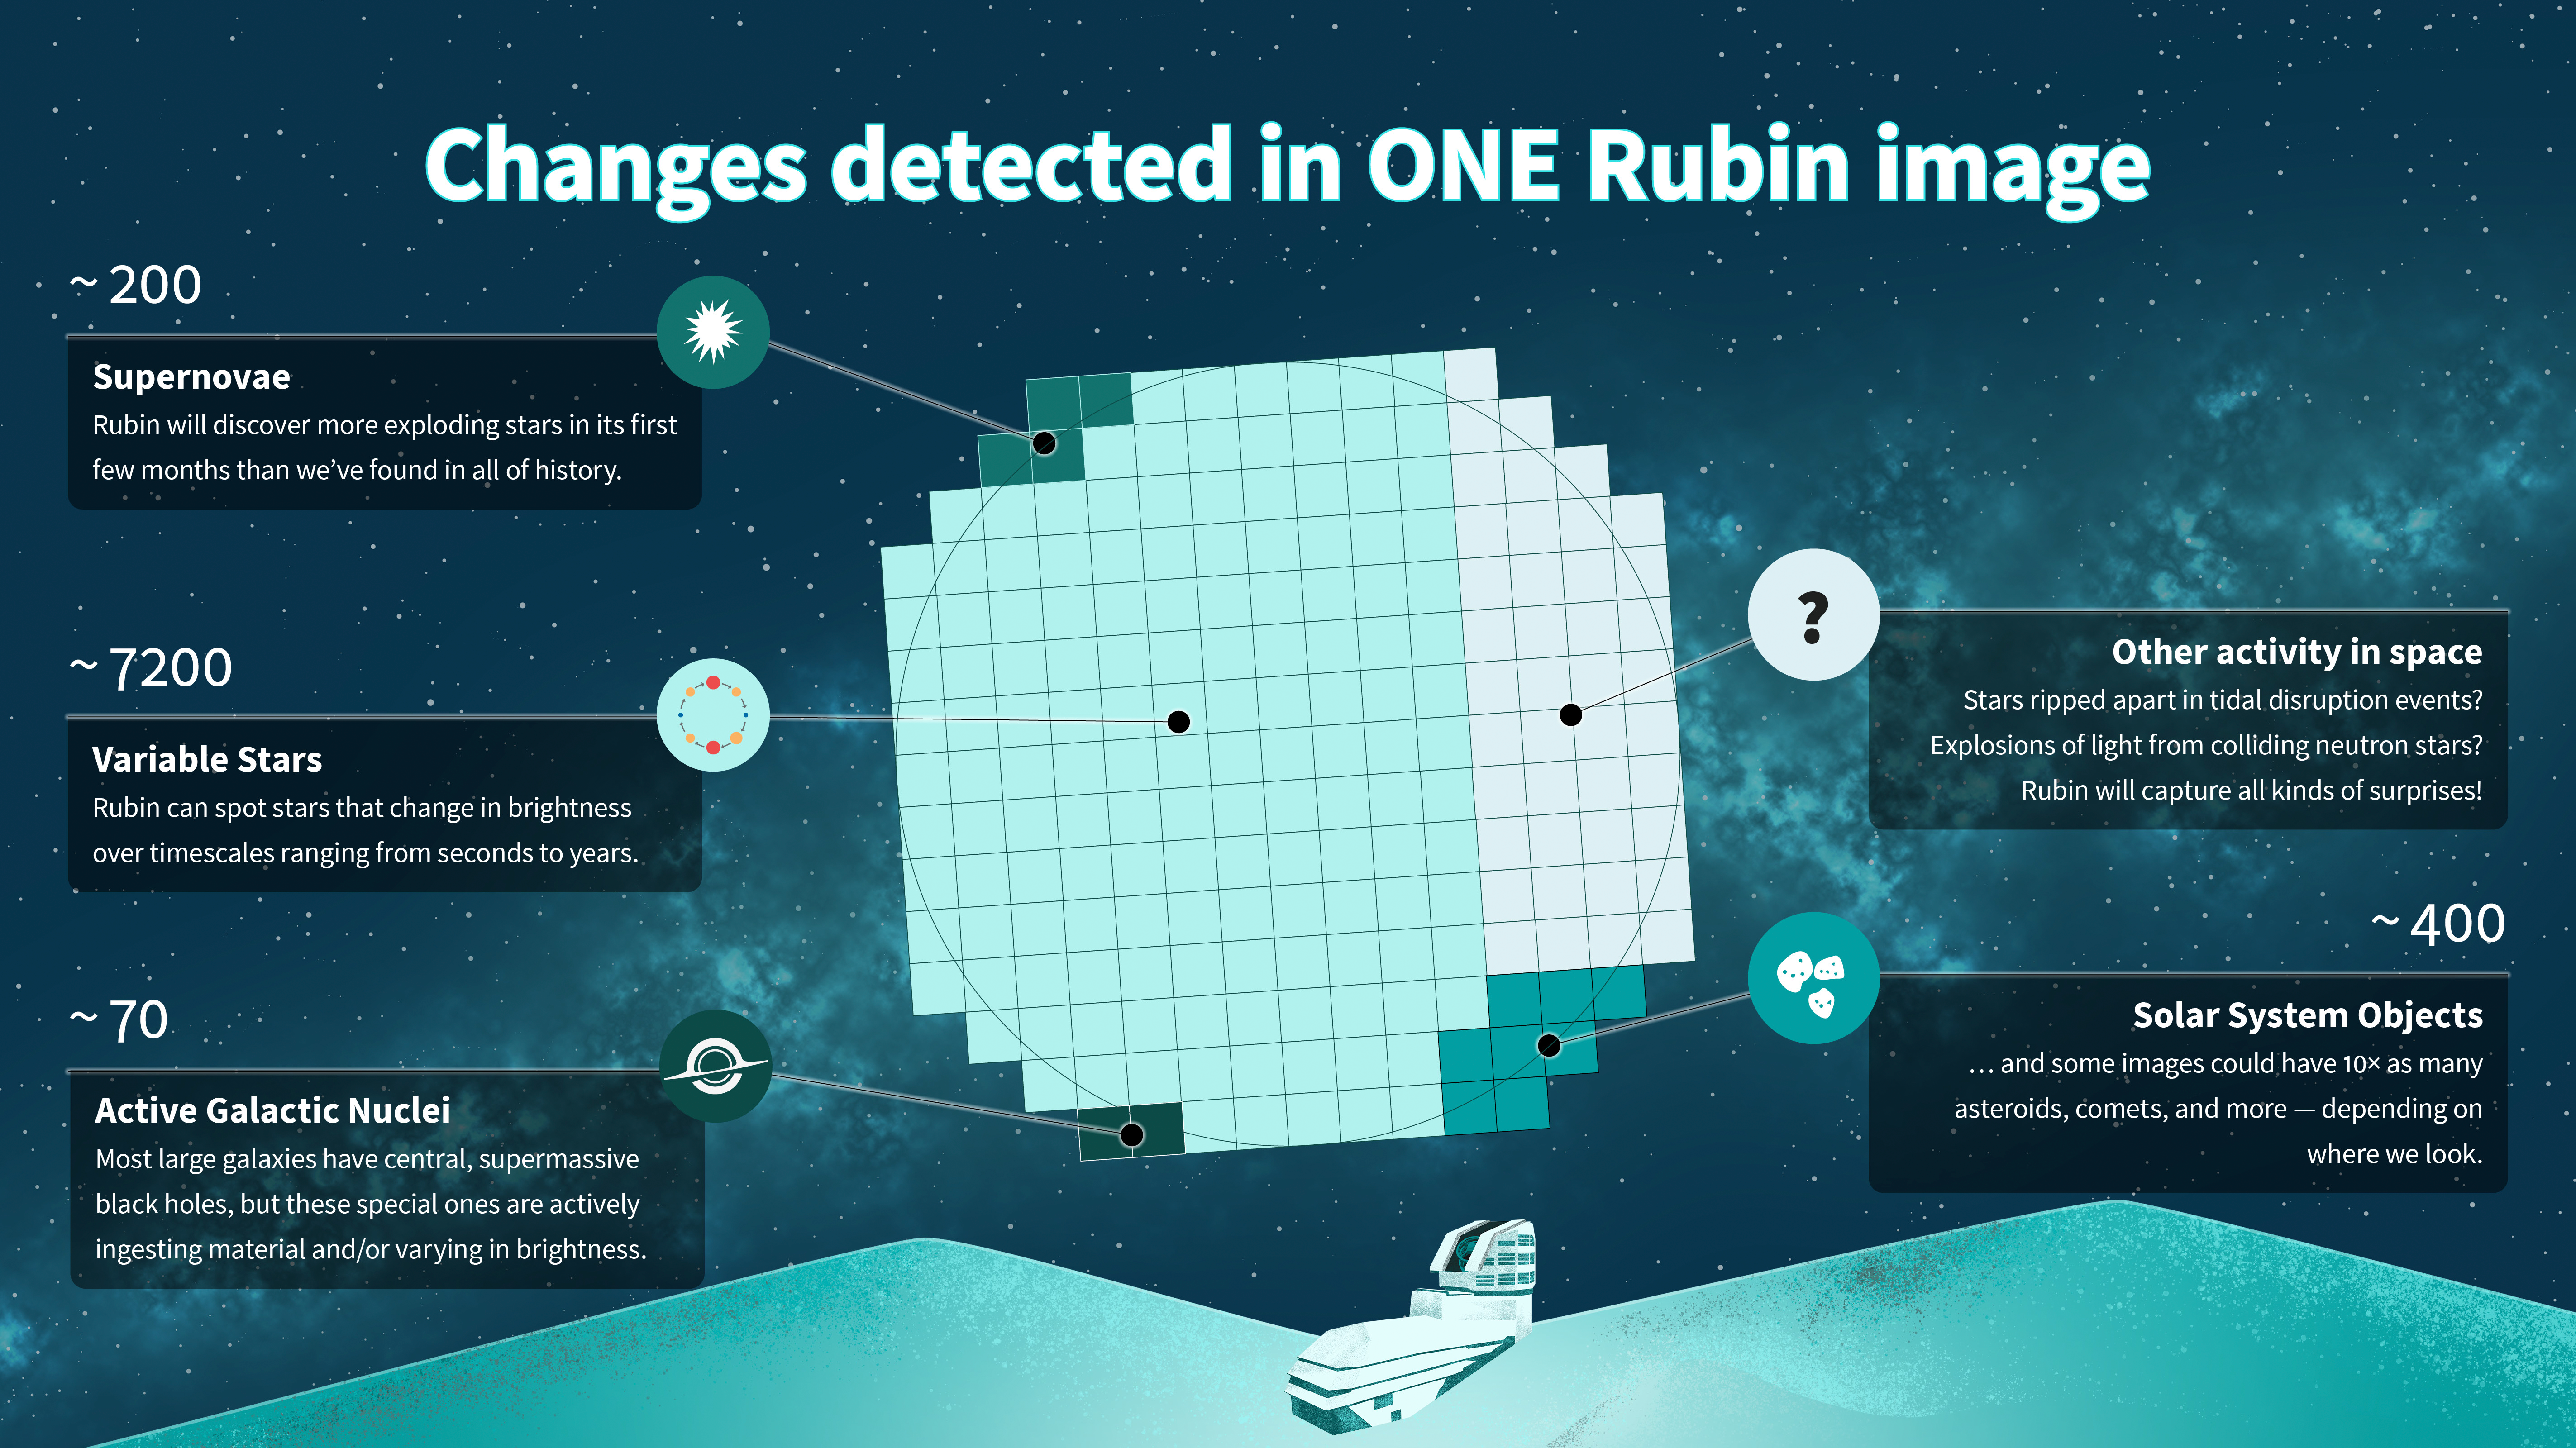

Infographic: Types of alerts from a single Rubin image

A single NSF–DOE Rubin Observatory image will reveal thousands of changing objects in the night sky, from supernovae and variable stars to active black holes and wandering asteroids. This infographic shows how many of each type of object scientists expect to find in each Rubin image.

Credit: NSF–DOE Rubin Observatory/NOIRLab/SLAC/AURA